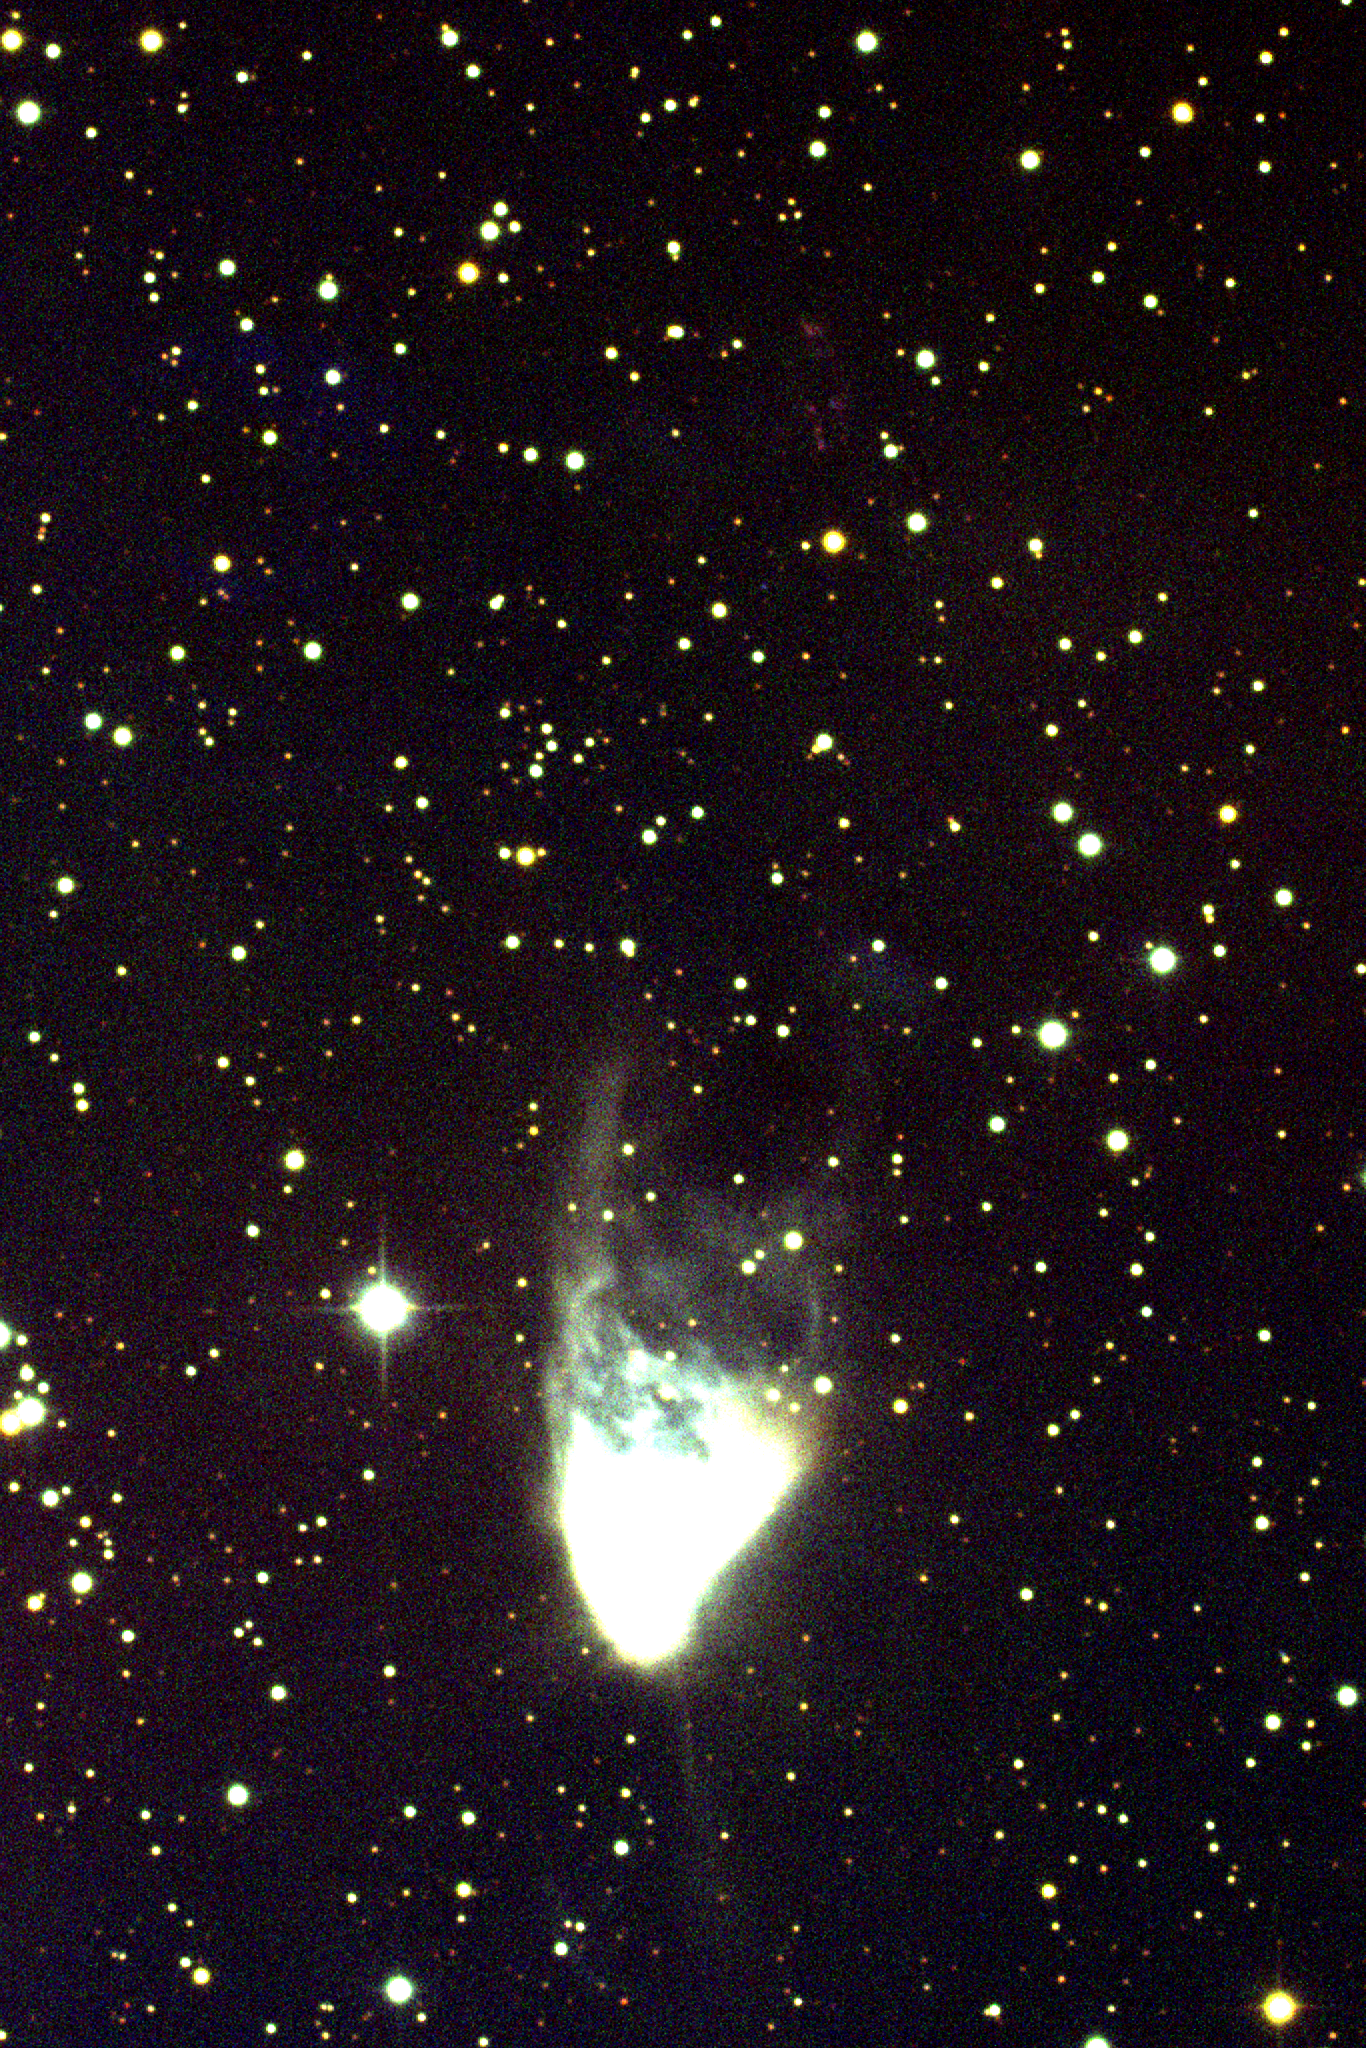

NGC 2261, Hubble's Variable Nebula

This image of Hubble's Variable Nebula in the constellation of Monoceros was taken with the Kitt Peak National Observatory's 0.9-meter telescope in March 1995. This deep version of the image shows the faint tail extending down to the south from the nebula. To the north, almost directly above the nebula, is a cluster of faint red dots comprising the Herbig Haro object known as HH39. This object shows strong emission lines, especially those of hydrogen and nitrogen (which provide the red color), and gets its energy from a strong outflow, or jet, emitted by R Monocerotis, which is the young star at the southern end of NGC2261. A shallower realization shows the interior details of the nebula.

Credit: N.A.Sharp, J.McGaha/NOIRLab/NSF/AURA